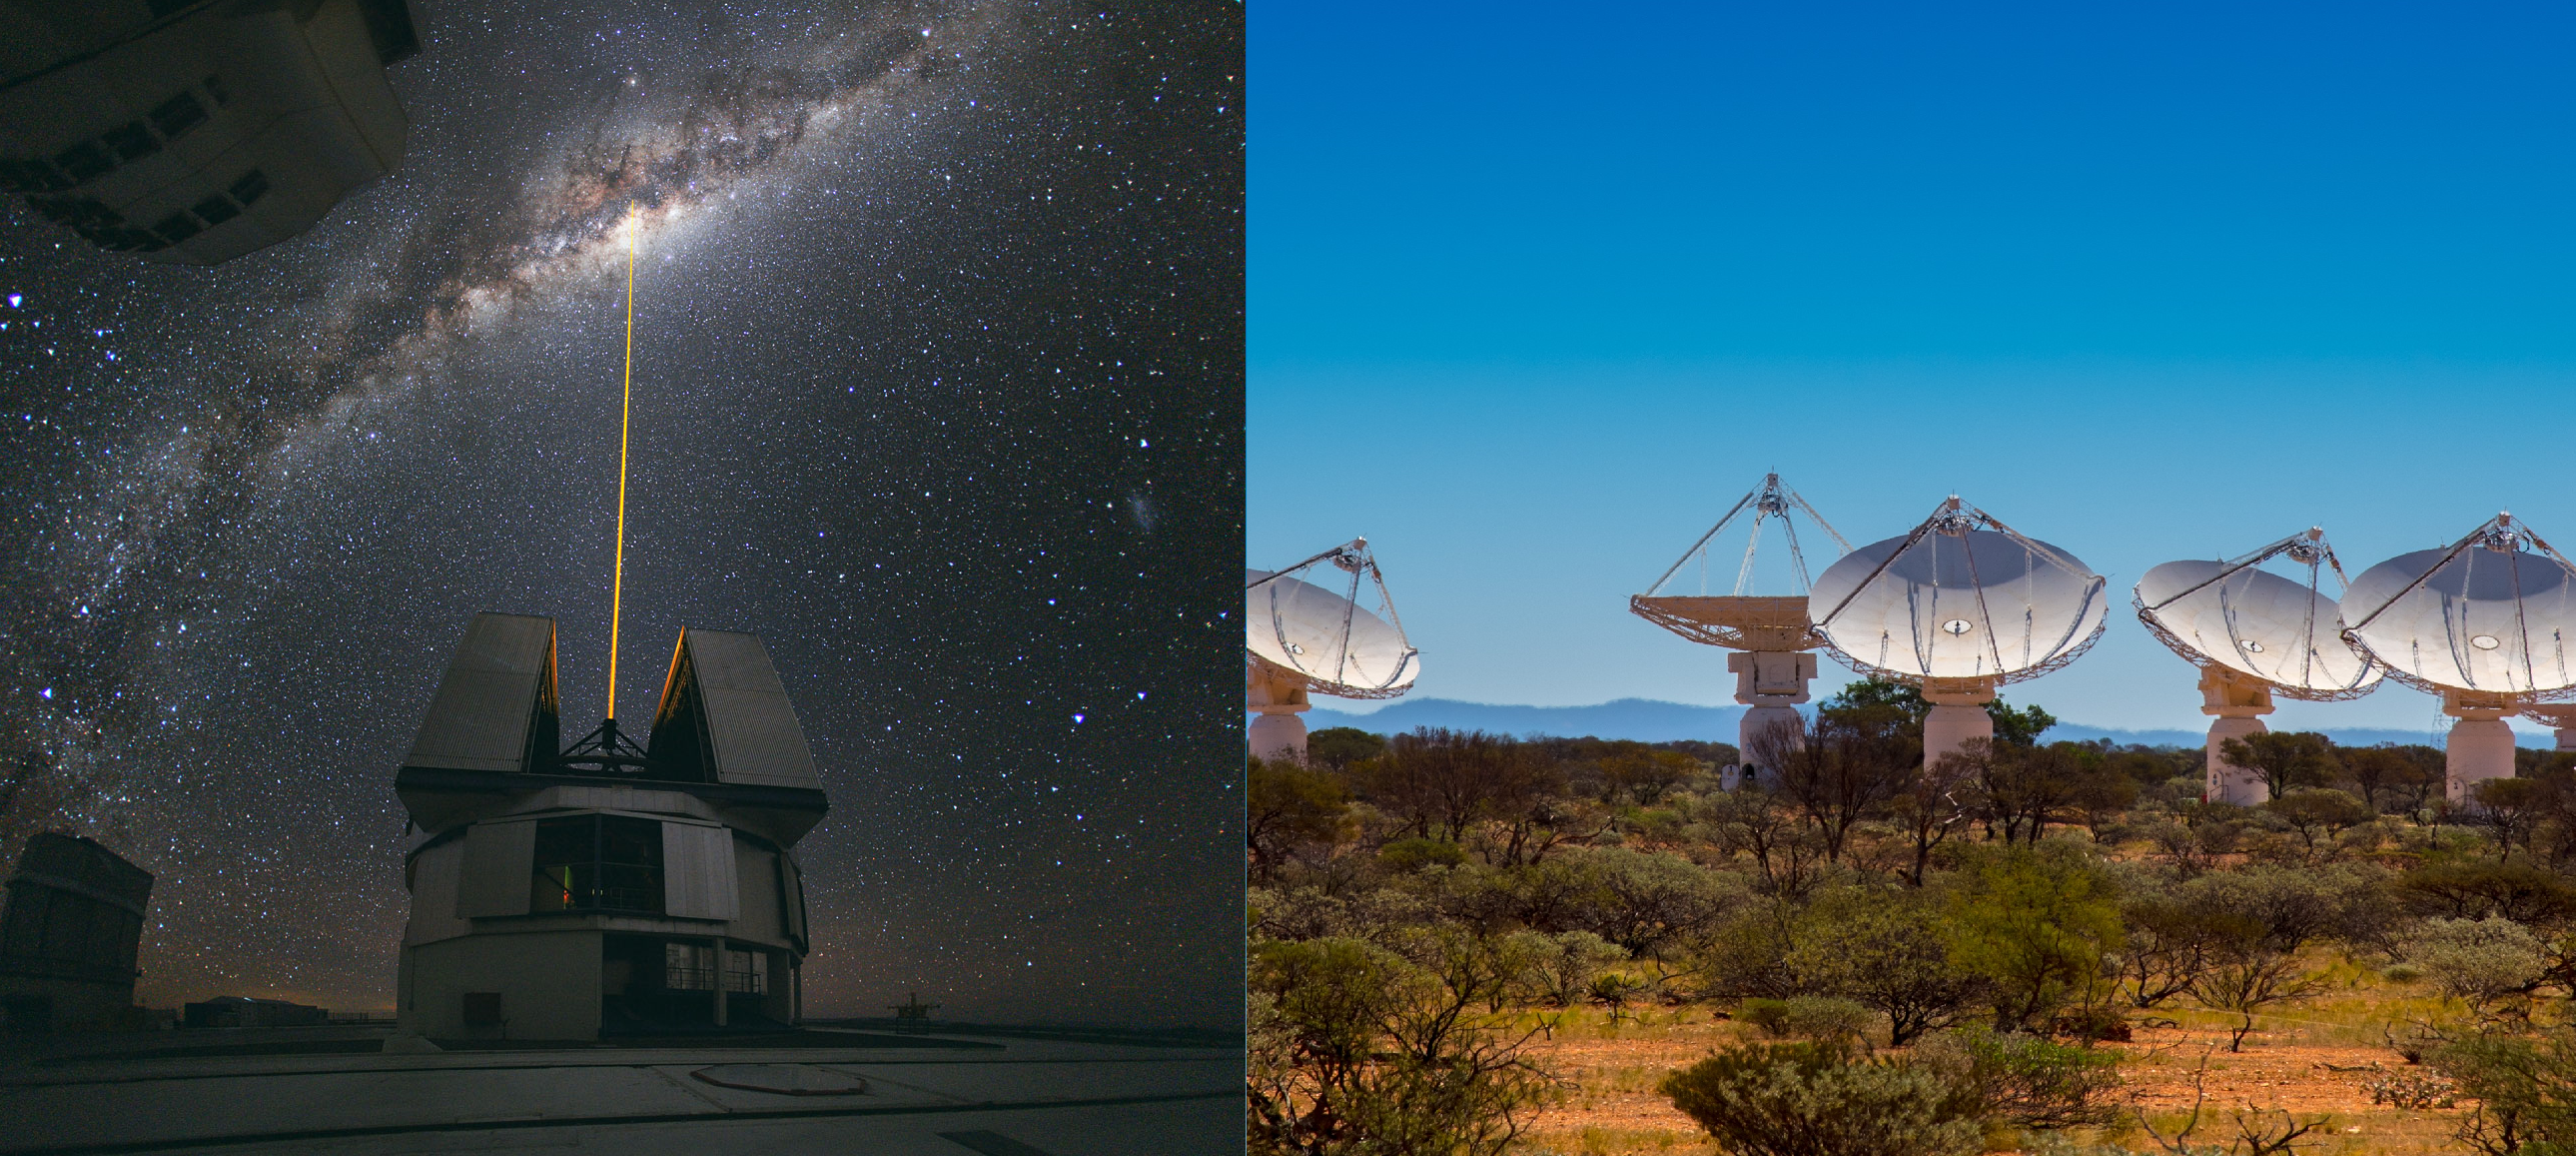

ESO's Very Large Telescope and Australia’s ASKAP telescope

ESO's Very Large Telescope and Australia’s ASKAP (Australian Square Kilometre Array Pathfinder) telescope. Read more about ESO and Australia cooperation on this ESO blog post.

Credit: ESO/Y. Beletsky and CSIRO